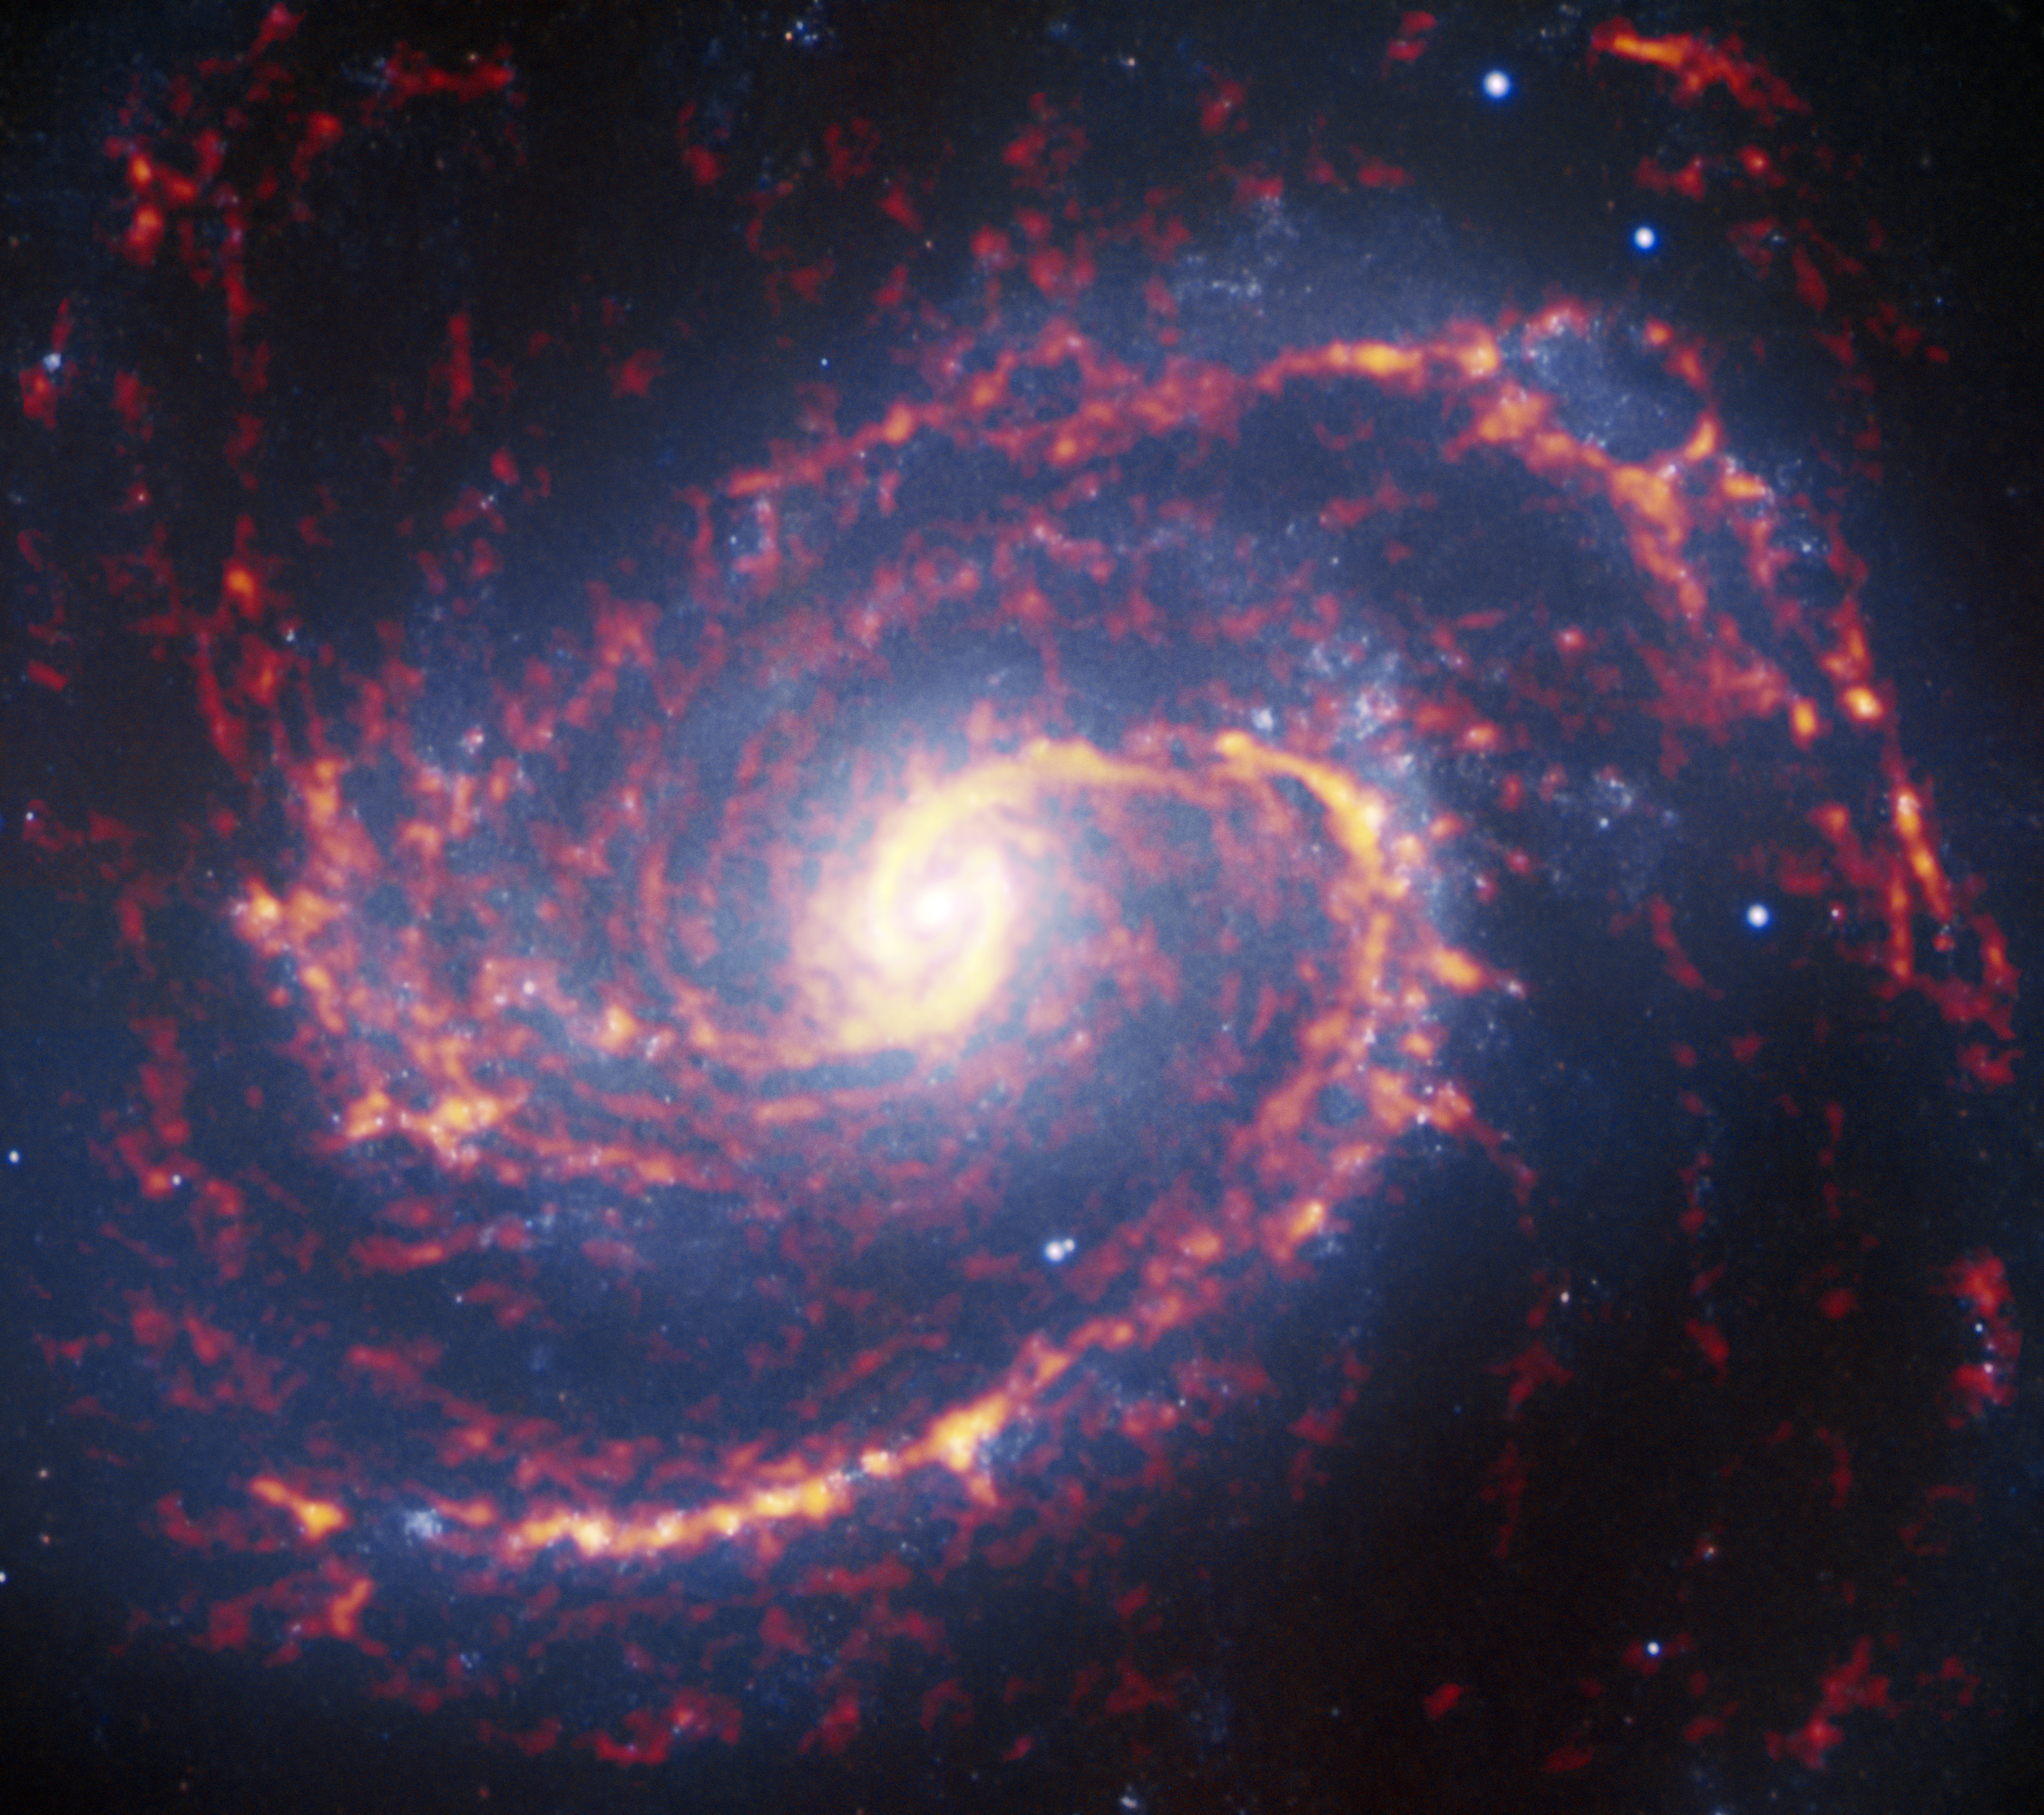

Starbursts and slow burns

This is one of 74 nearby galaxies whose stellar nurseries were recently observed by the Atacama Large Millimeter/submillimeter Array, or ALMA, in an astronomical census called Physics at High Angular resolution in Nearby GalaxieS (PHANGS). So far, around 100 000 of these stellar nurseries have been imaged in over 750 hours of observation. ALMA’s remarkable sensitivity provides data at high enough resolution to study these regions in detail, and shows that some are bursting with new stars, while others evolve more gradually.

This anticipated diversity in the process of how stars form was the motivation behind this enormous effort. There have long been theories that aimed to explain how and why these differences might occur, some involving the characteristics of the home galaxy itself — properties such as size, age, and internal dynamics — but our lack of high-resolution data had been an obstacle to testing them.

The vast quantity and variety of data yielded by PHANGS are already helping astronomers to understand more, even though the census is only a third complete. The project aims to observe a total of about 300 000 stellar nurseries and by the end it should significantly advance our understanding of how a galaxy’s properties influence the way in which it forms new stars.

Credit: ALMA (ESO/NAOJ/NRAO); NRAO/AUI/NSF, B. Saxton